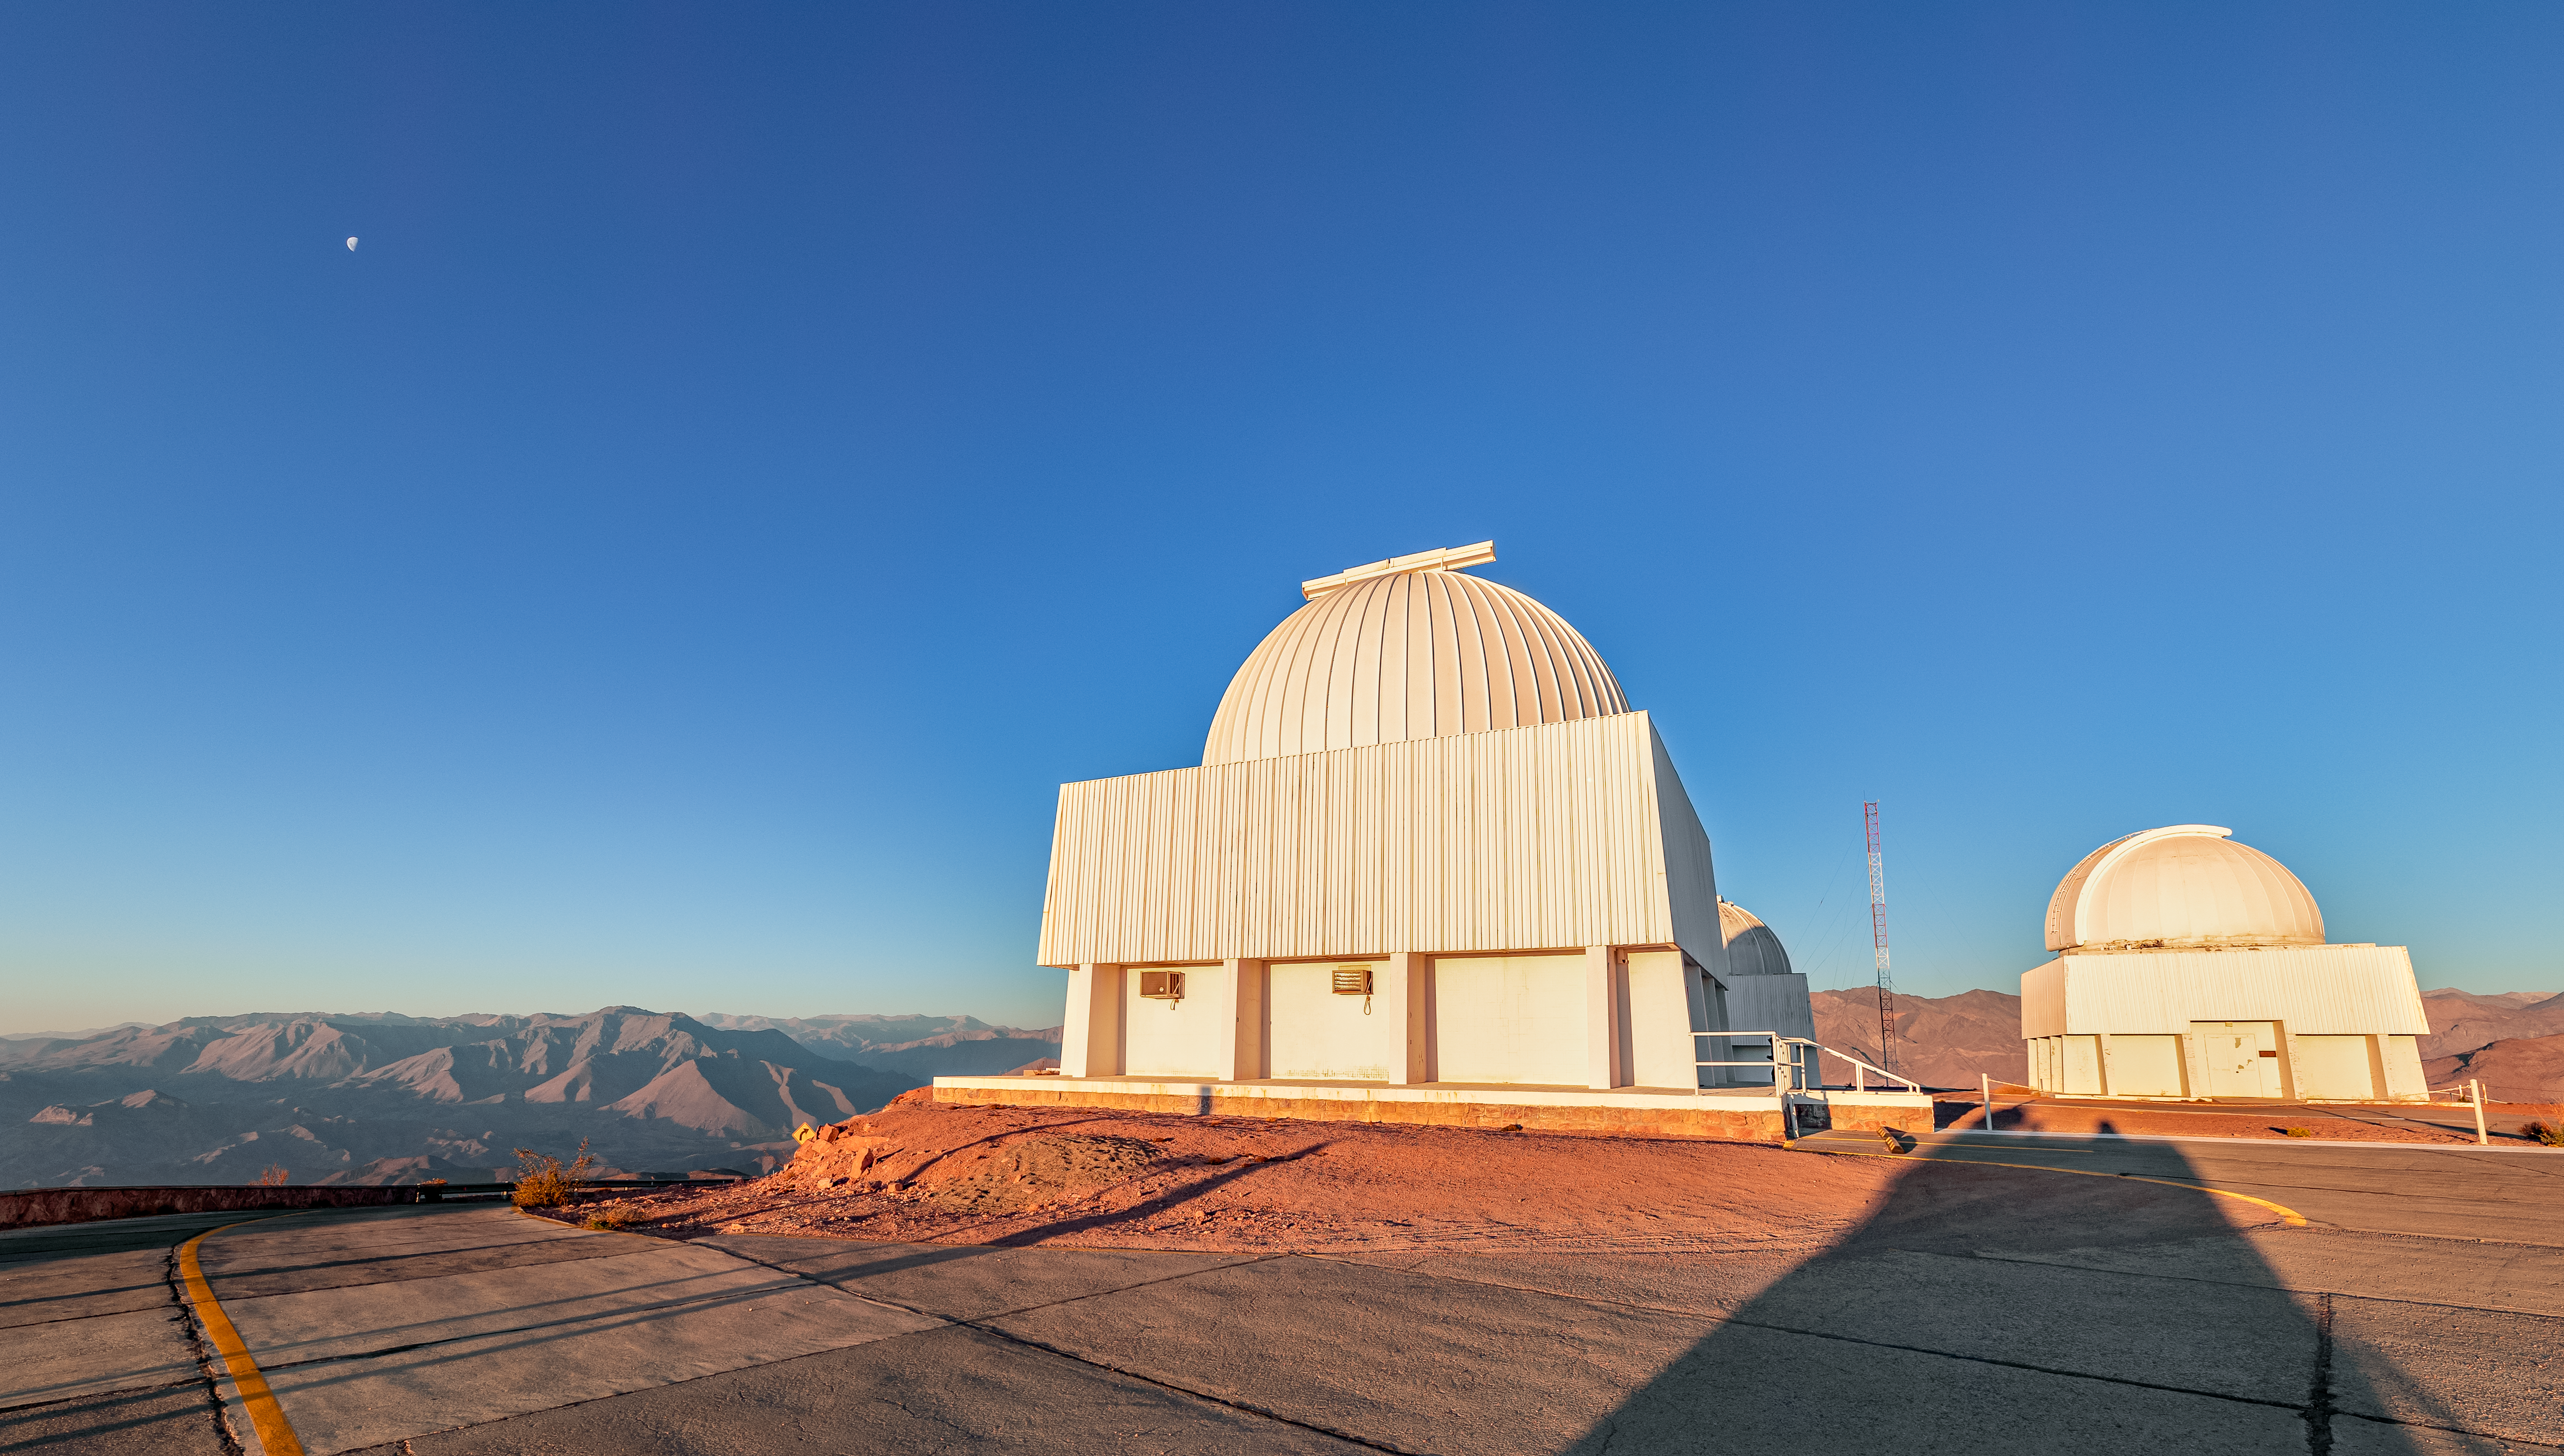

Summit of CTIO

View of the summit of CTIO.

Credit: CTIO/NOIRLab/NSF/AURA/T. Slovinský